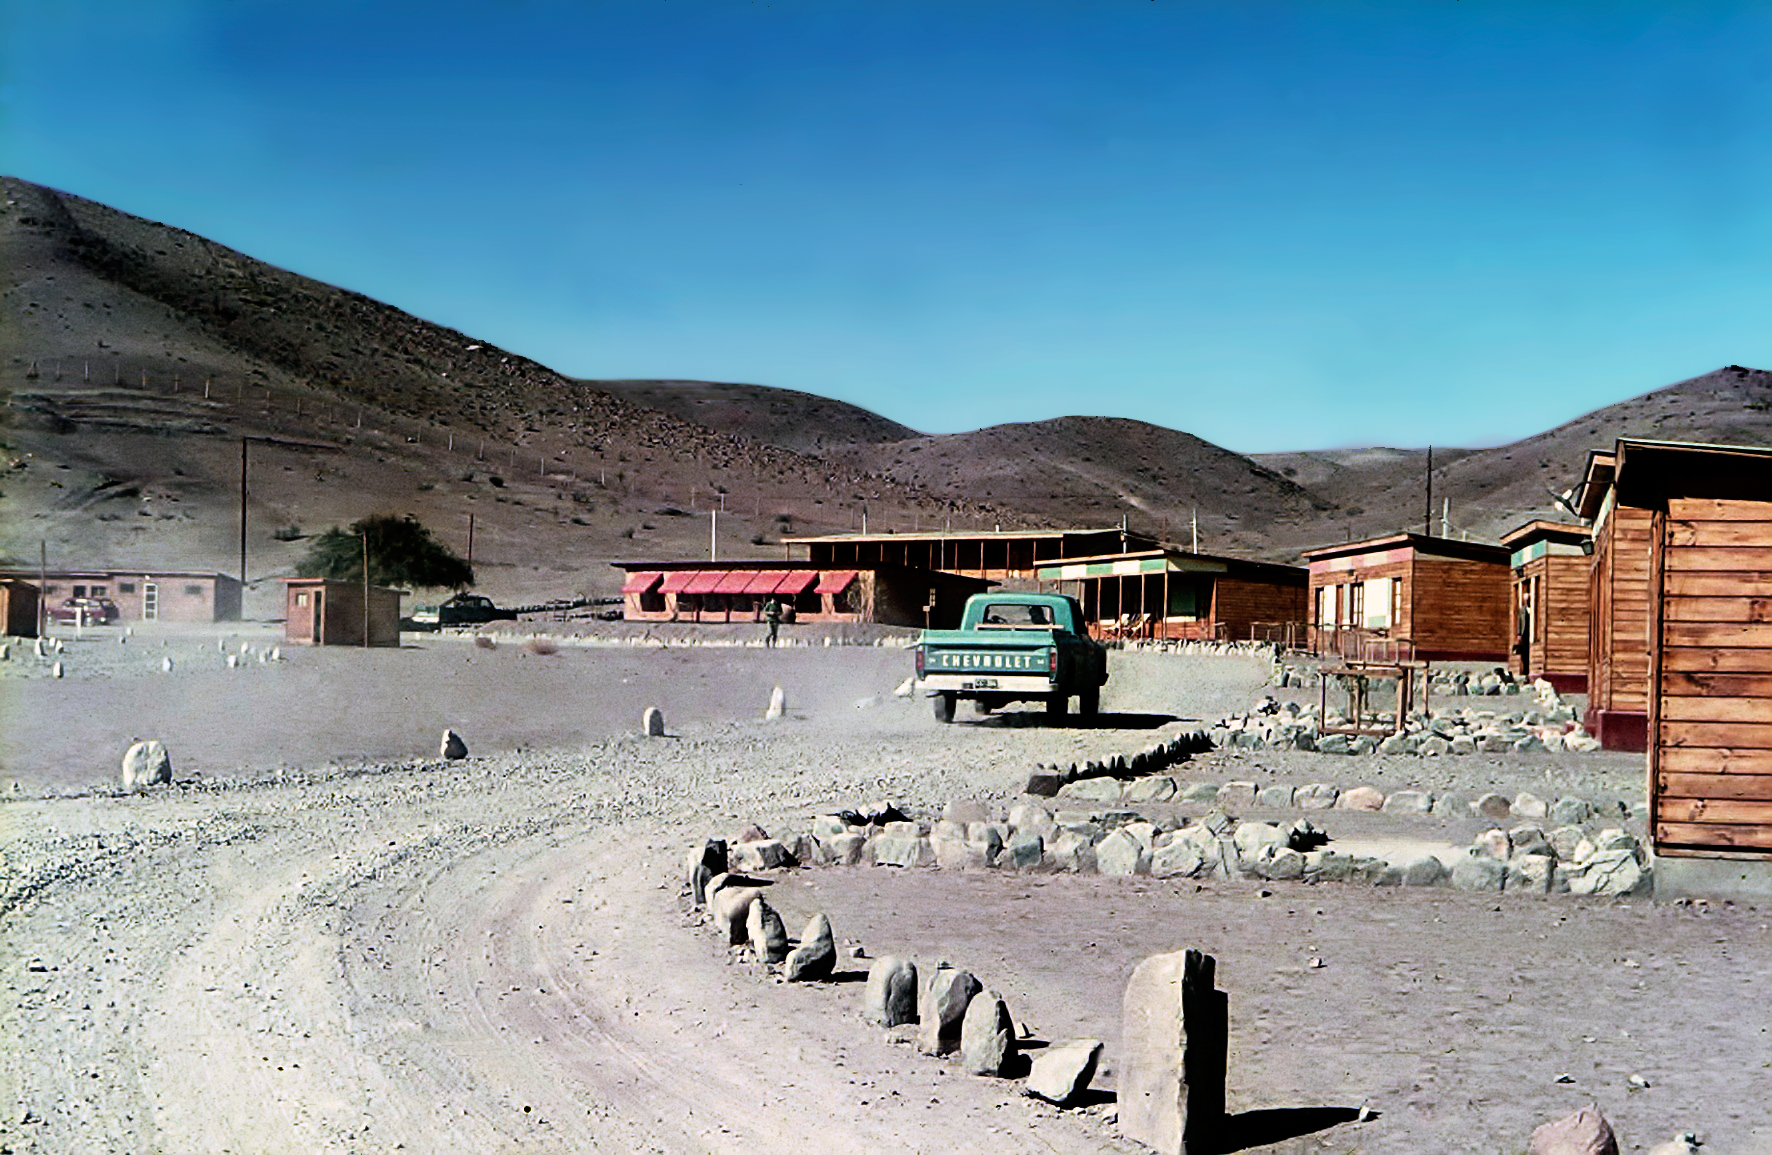

Pelicano plain, the entrance to La Silla, during the early days

Pelicano plain, close to La Silla Observatory photograph.

Credit: ESO